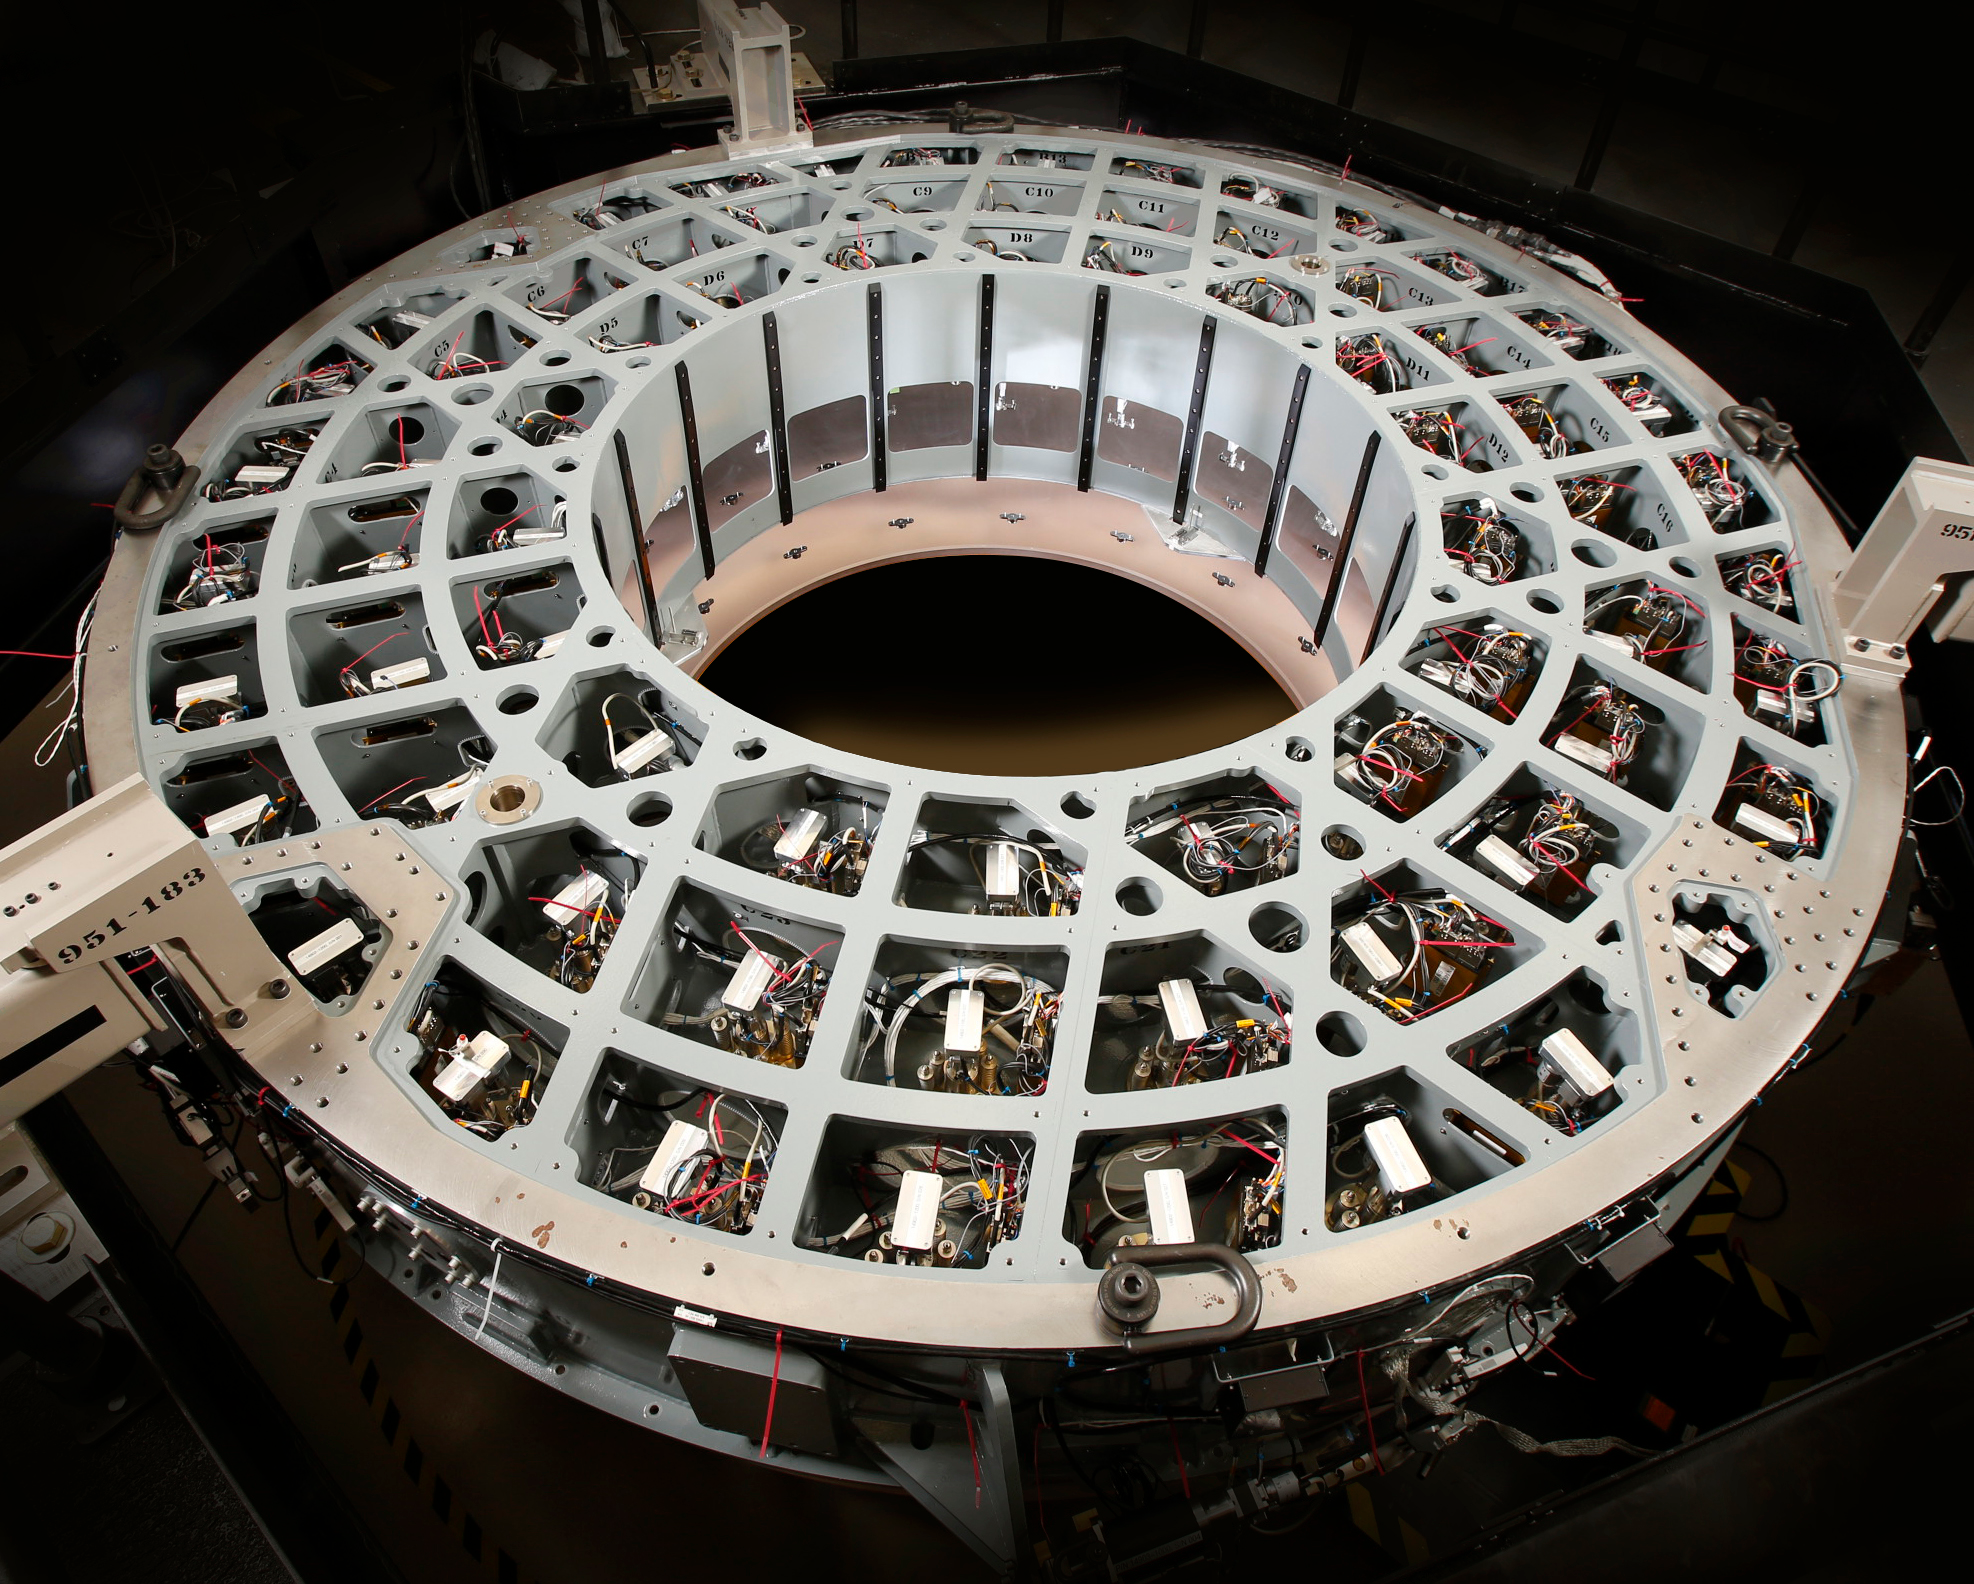

M2 Mirror and M2 Cell Prior to Integration

The 3.5-meter diameter M2 Cell Assembly sitting in its test tower (approx. six meters off the ground) in the Harris test facility in Rochester, N.Y. Looking up through the convex Ultra Low Expansion (ULE) glass, you can see some of the three concentric rings of axial actuator pads which are bonded onto the concave back side of the mirror. Hence the mirror is suspended from these 72 locations and 6 pads hidden around the circumference. Previous Cell Assembly integration photos showed the aluminum surrogate mirror, which was used to test and demonstrate closed-loop control of the mirror software to ensure safe handling of the glass mirror. This milestone of glass integration marks the beginning of integrated optical testing which will measure the nanometer scale imperfections in the glass surface to be removed to deliver the correct final shape to be used in the telescope. be completed over the next year.

Credit: Harris Corporation/Rubin Observatory/NSF/AURA